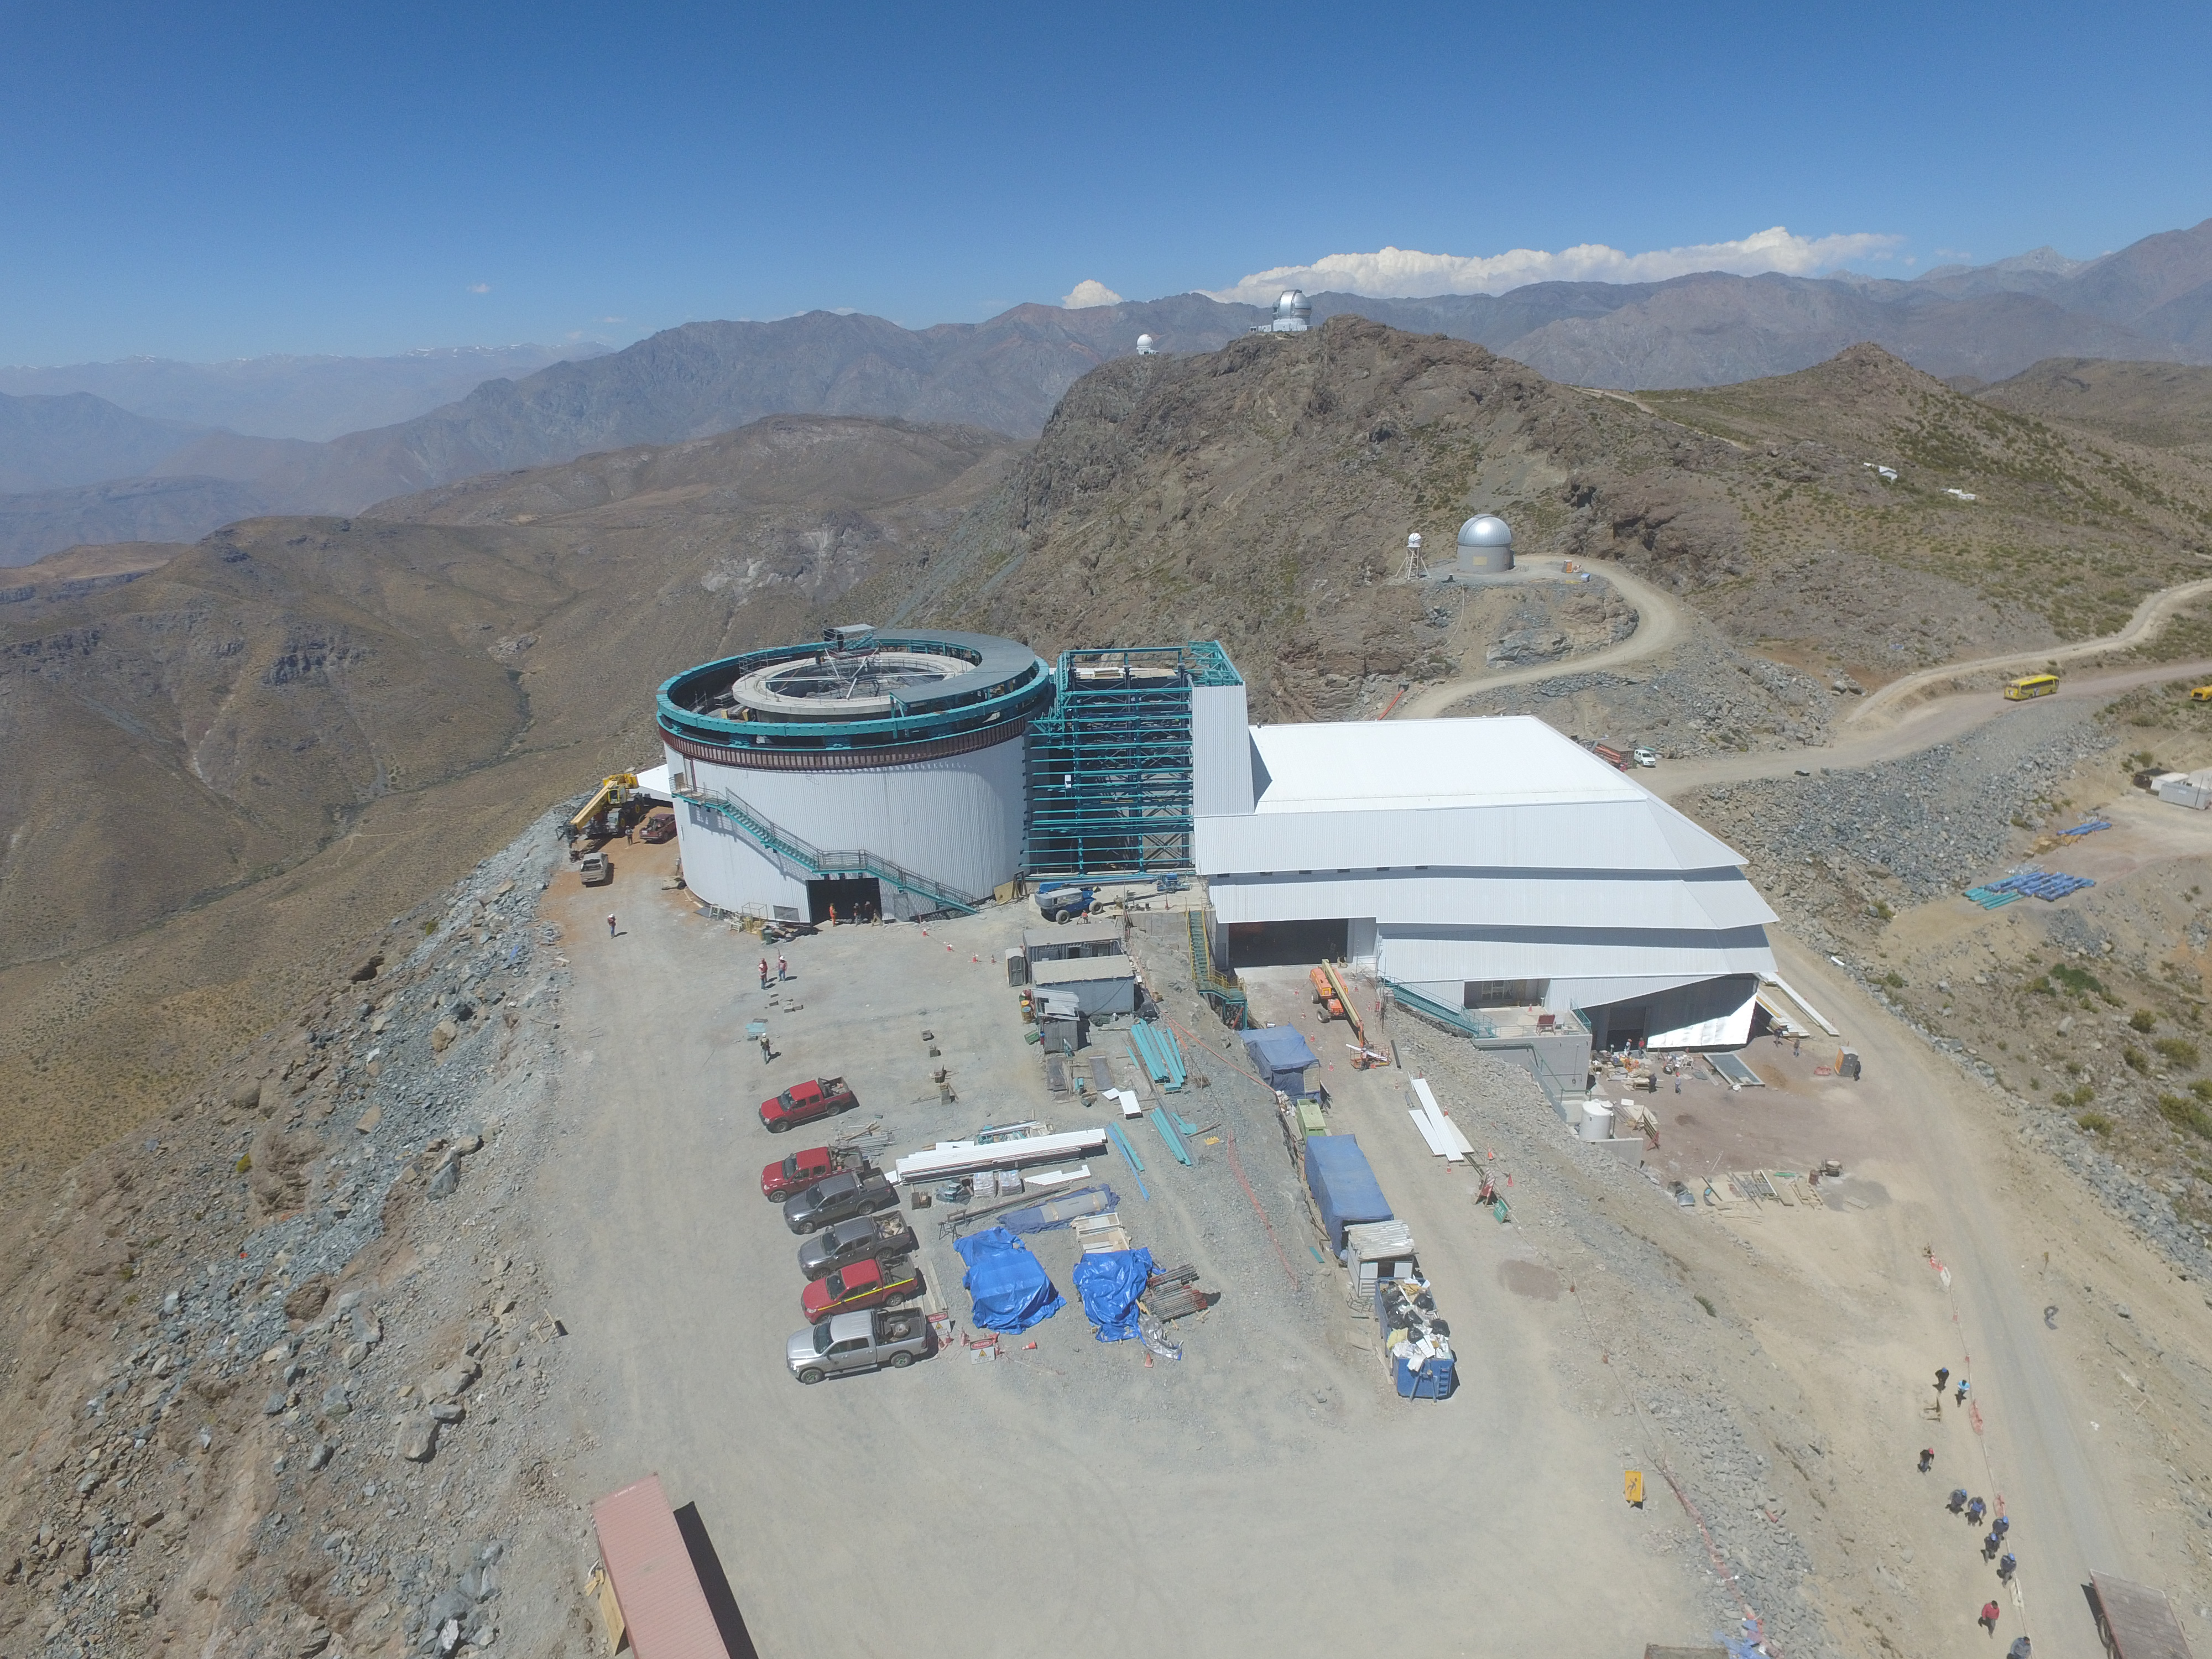

Drone Photo of LSST Facility and Environs December 2017

LSST Assembly Integration Verification (AIV) Manager Jacques Sebag submitted these aerial drone photos of the LSST facility, taken on December 28. The photos were taken after the LSST team collaborated with subcontractor Besalco to move the facility mobile roof to the flat area located on the north side of the lower enclosure. Congratulations to all for this achievement at the end of 2017!

Credit: Rubin Observatory/NSF/AURA